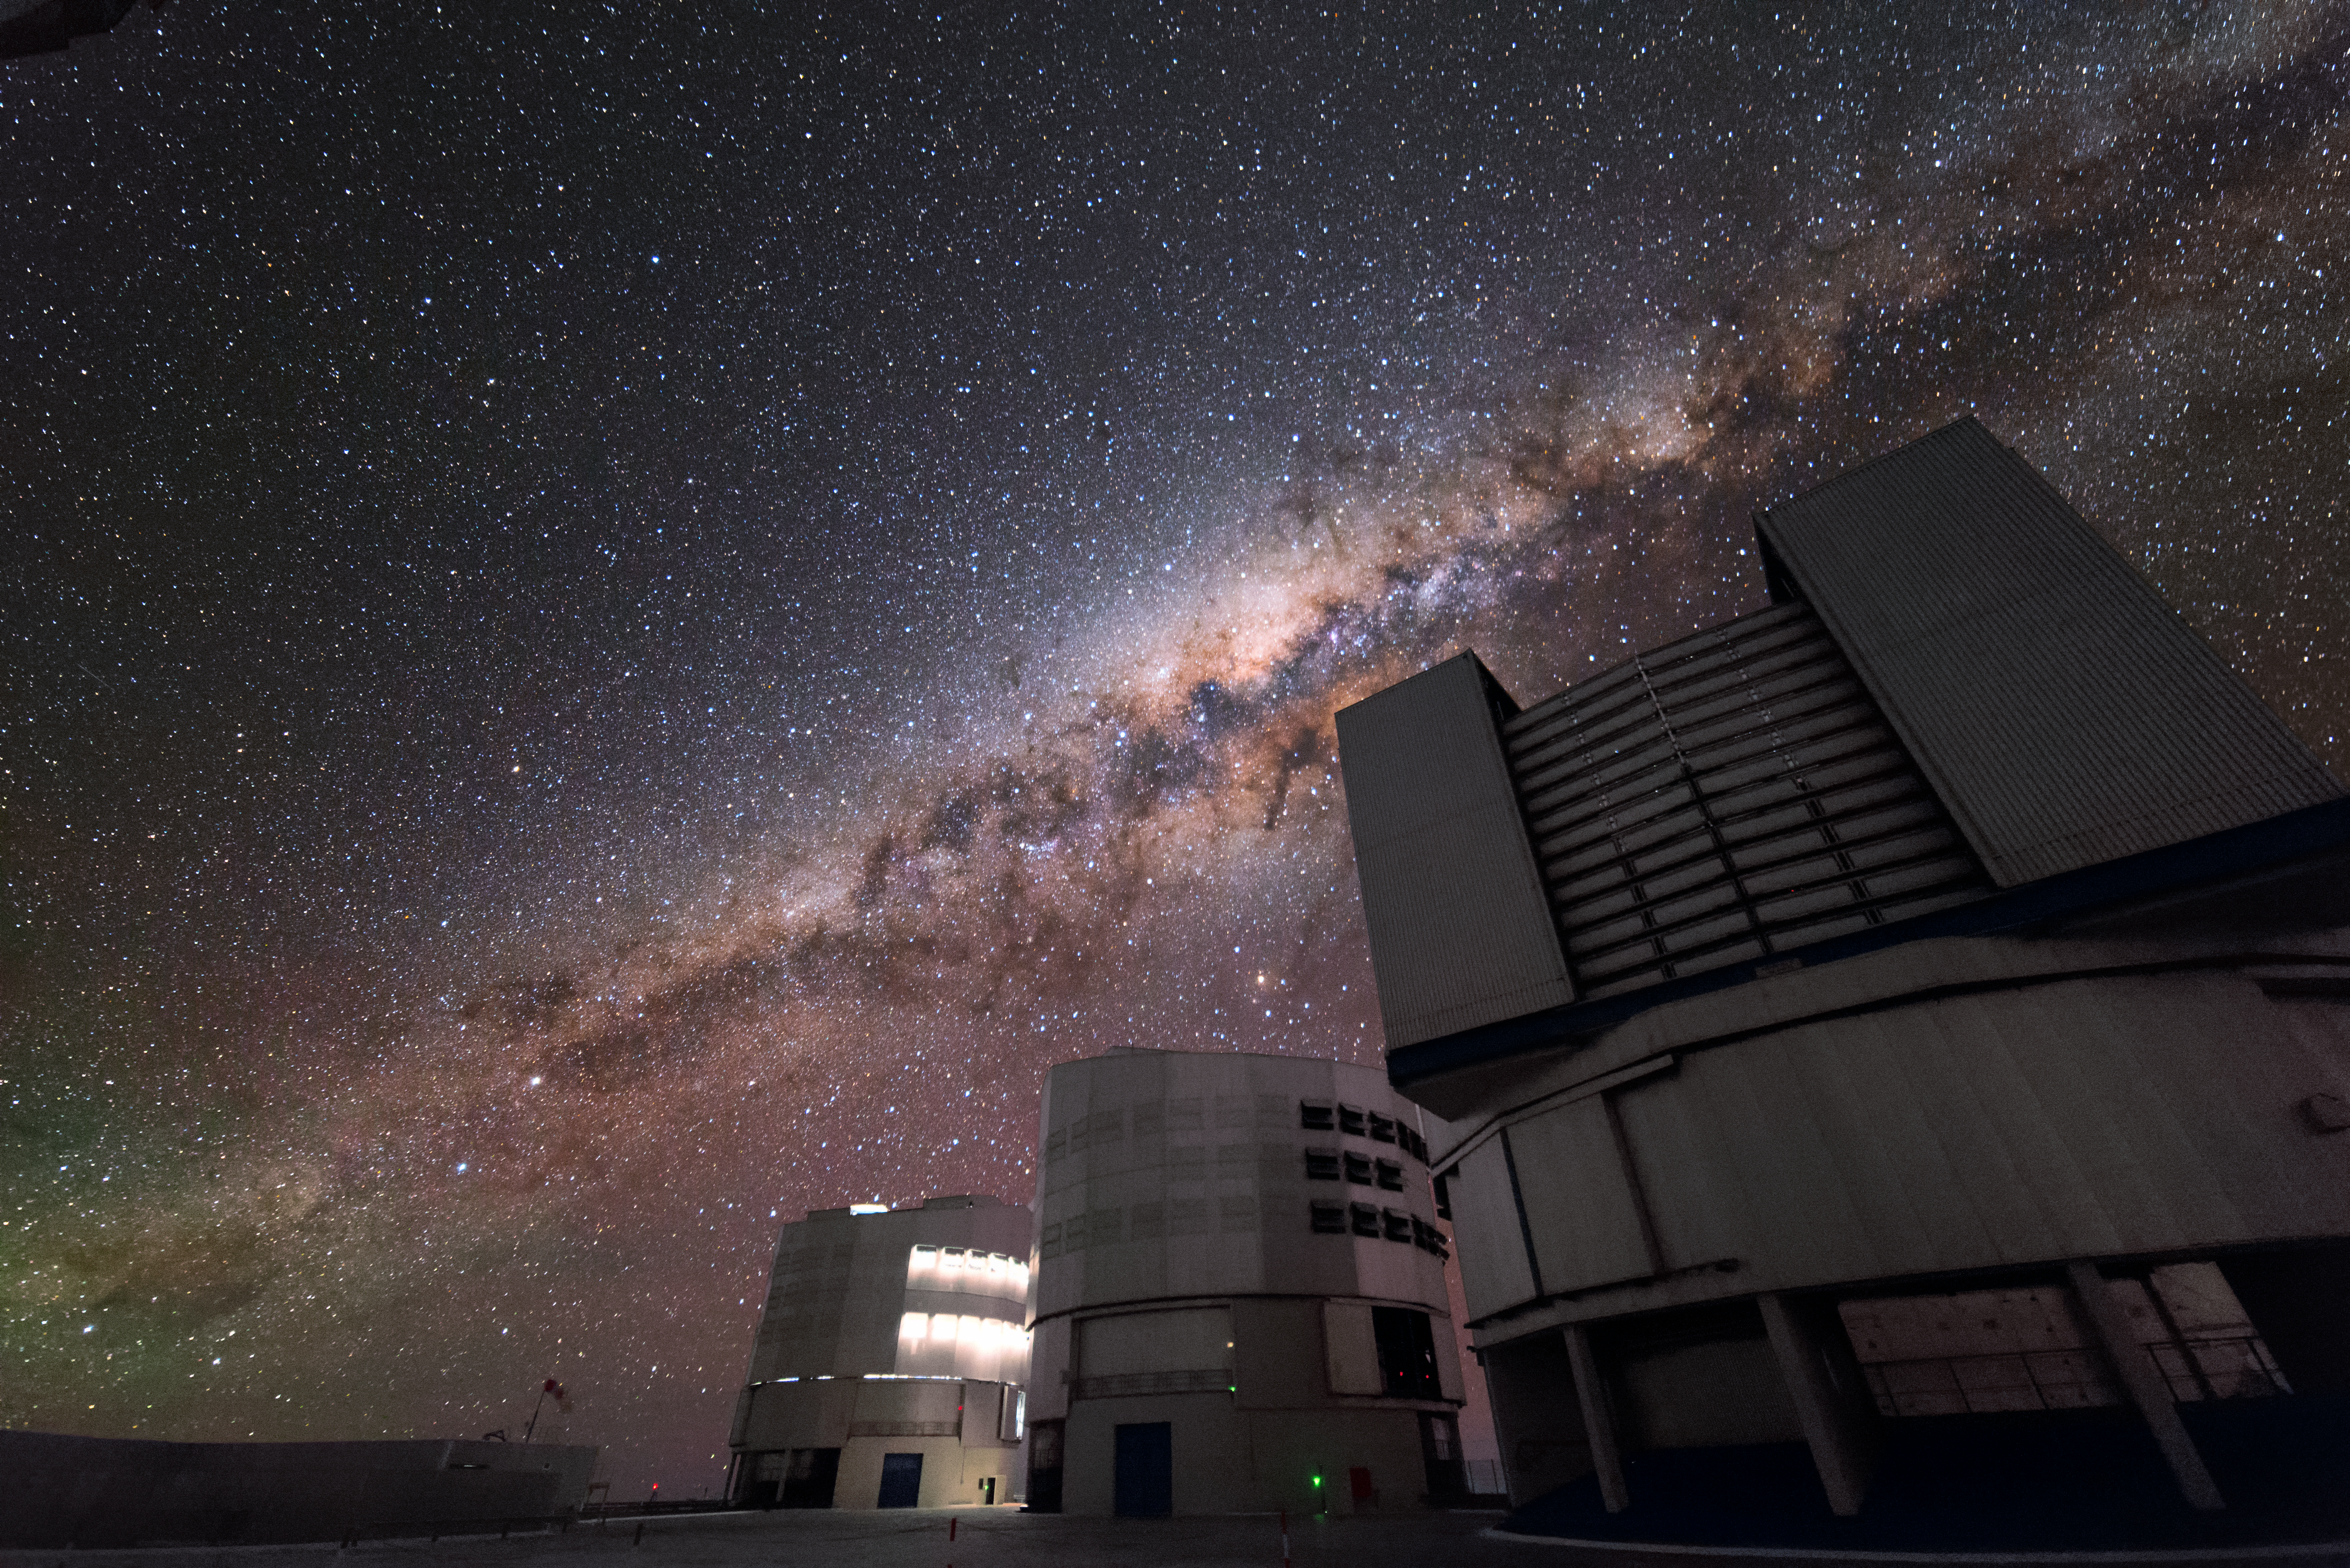

The Milky Way behind the VLT

The Milky Way stretches across the sky behind the VLT. Blue and green marks the sky towards the horizon.

Credit: J. Busqué/ESO